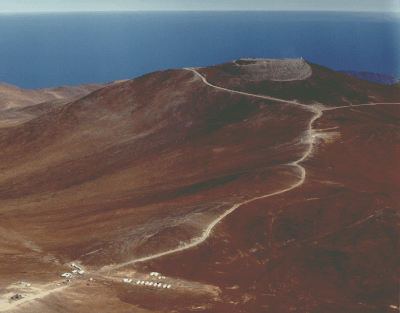

Aerial photo of Cerro Paranal

This aerial photo of the Paranal mountain, the designated site for the ESO Very Large Telescope (VLT), was obtained on 22 March 1994.

Paranal is situated in the driest part of the Chilean Atacama desert, approx. 130 km south of the city of Antofagasta, and about 12 km from the Pacific Ocean. In this view towards the West, the ocean is seen in the background. The altitude is 2650 metres.

The top of the mountain has been levelled to make place for the extensive VLT installations. ESO has constructed a road from the main road in the area (the "Old Panamericana'') to the summit. It passes by the ESO base camp (in the foreground, left of the road). The constructors' camp is located on the other side of the road.

Credit: ESO